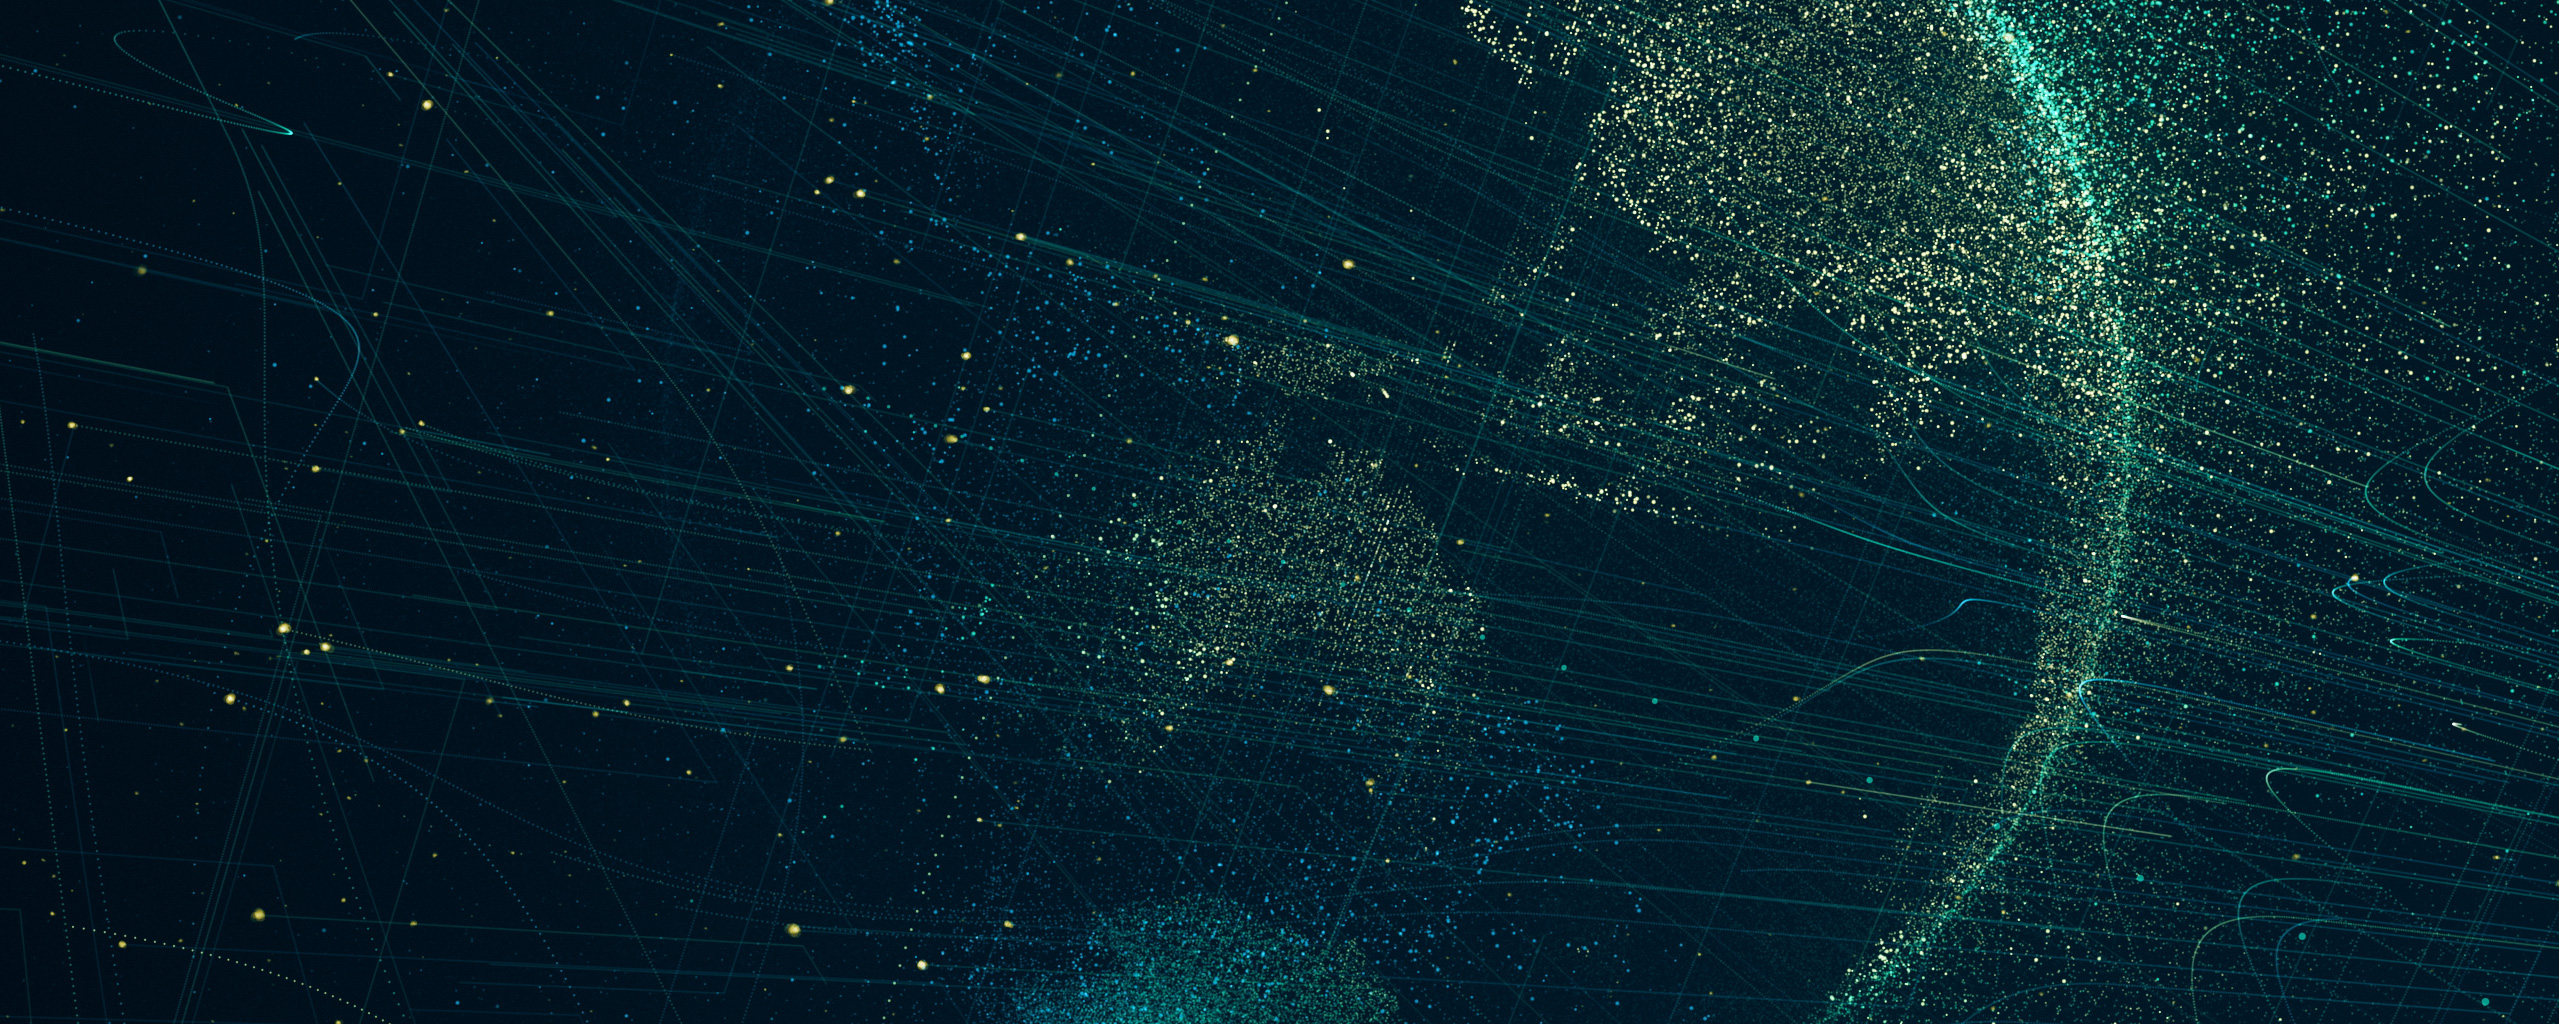

Self reference problem

This is a screenshot of the ESOcast 222: Ten Fascinating Paradoxes about the Universe. You can watch and download it from the ESO video archive.

Credit: ESO/M. Kornmesser